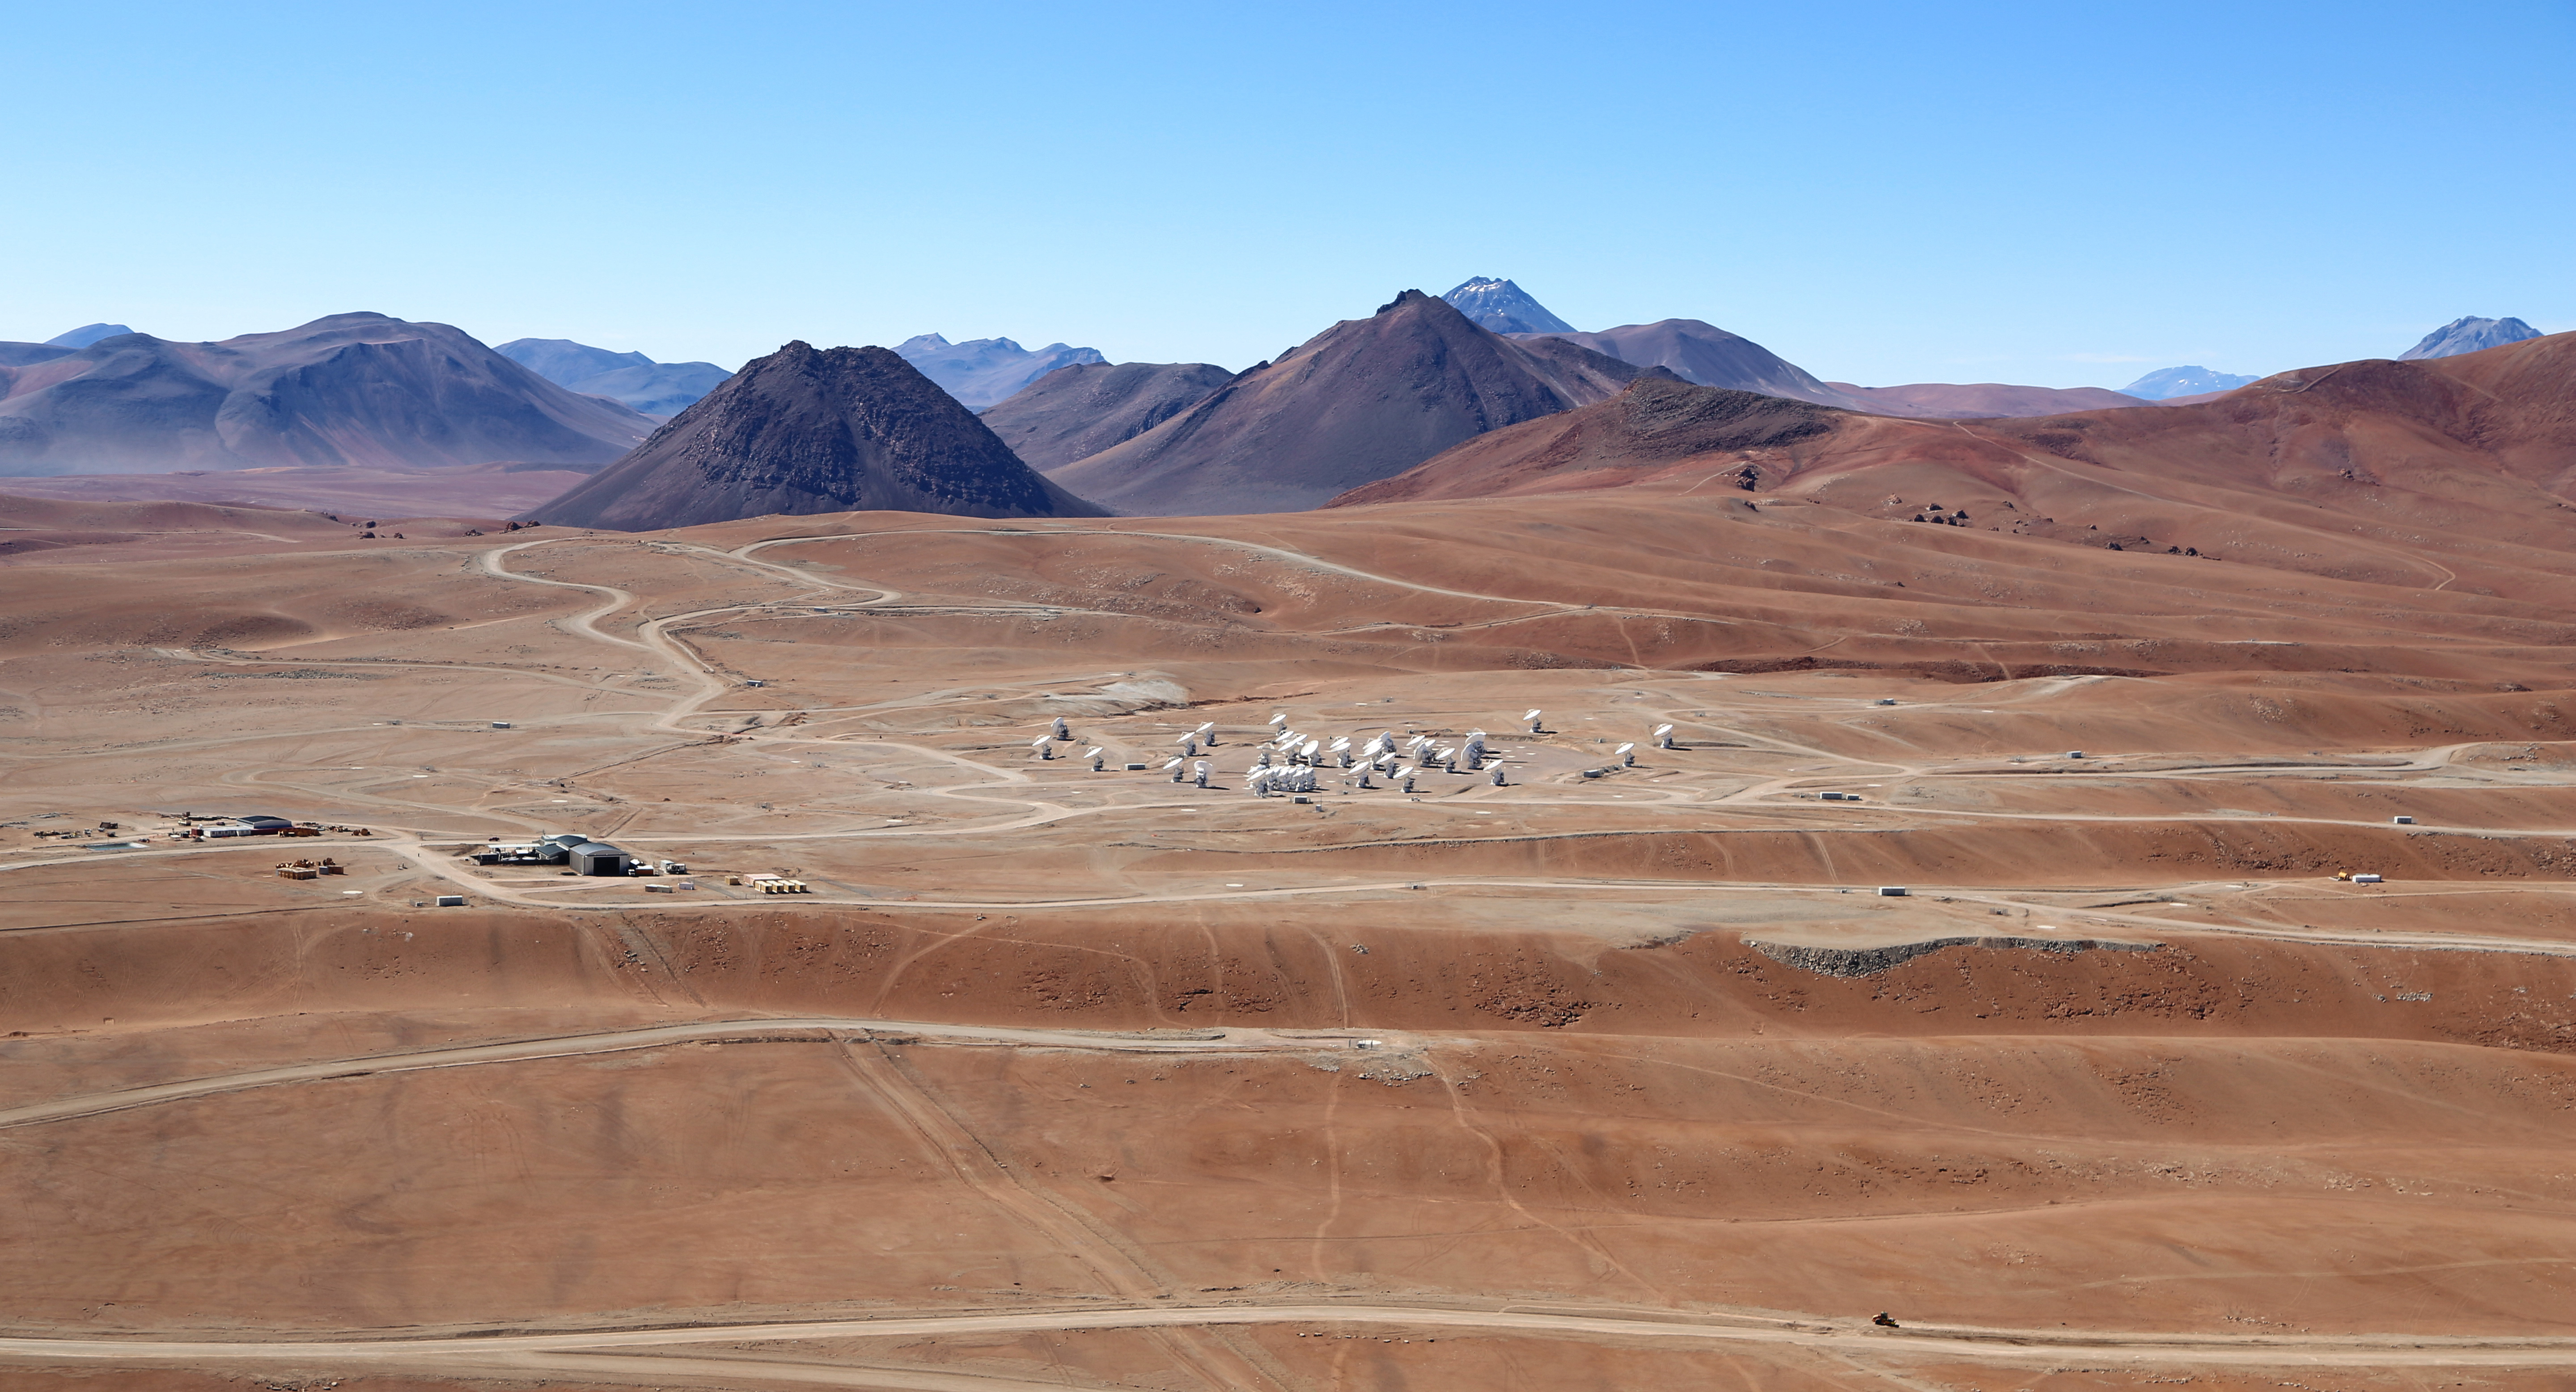

Wings for science fly over ALMA

This beautiful image, taken in December 2012, shows the array of antennas of the ALMA], the largest astronomy project in existence, located at the Chajnantor Plateau in the Chilean Andes.

Credit: Clem & Adri Bacri-Normier (wingsforscience.com)/ESO